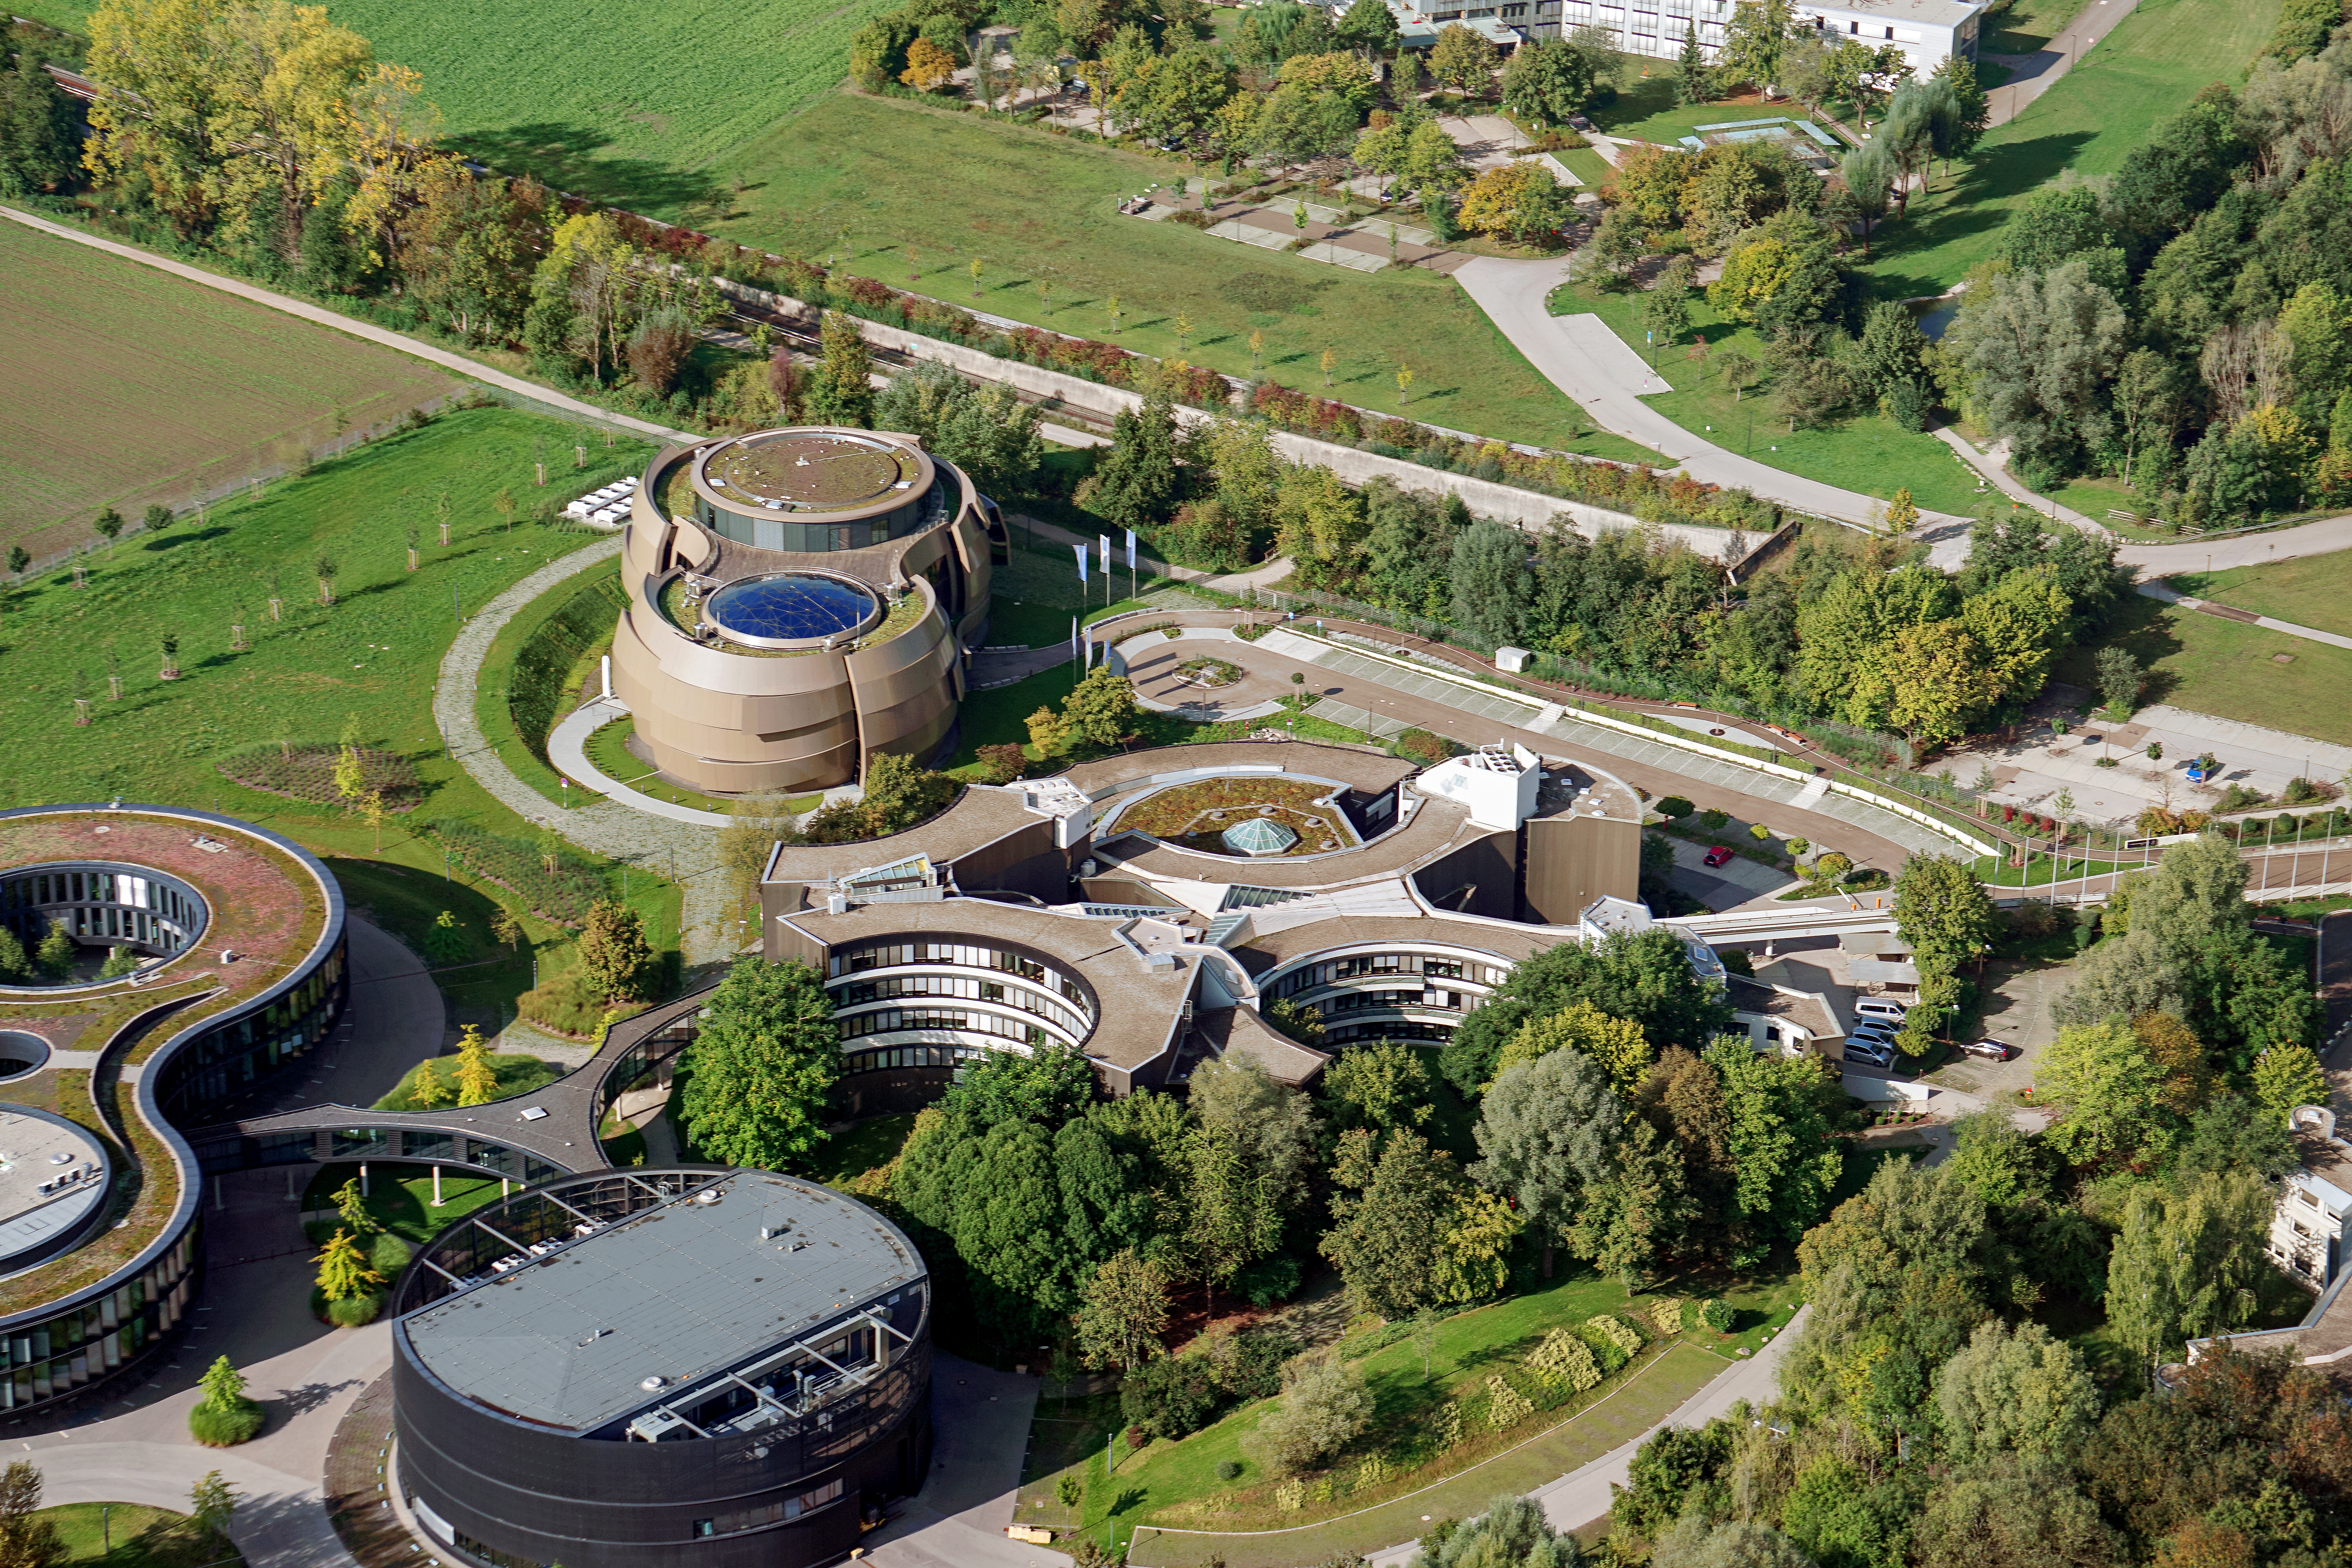

ESO Supernova and ESO HQ in Garching near Munich

Aerial photograph of the ESO Headquarters in Garching near Munich (Germany). The image also shows the ESO Supernova Planetarium & Visitor Centre in the far left.

Credit: E. Graf/ESO